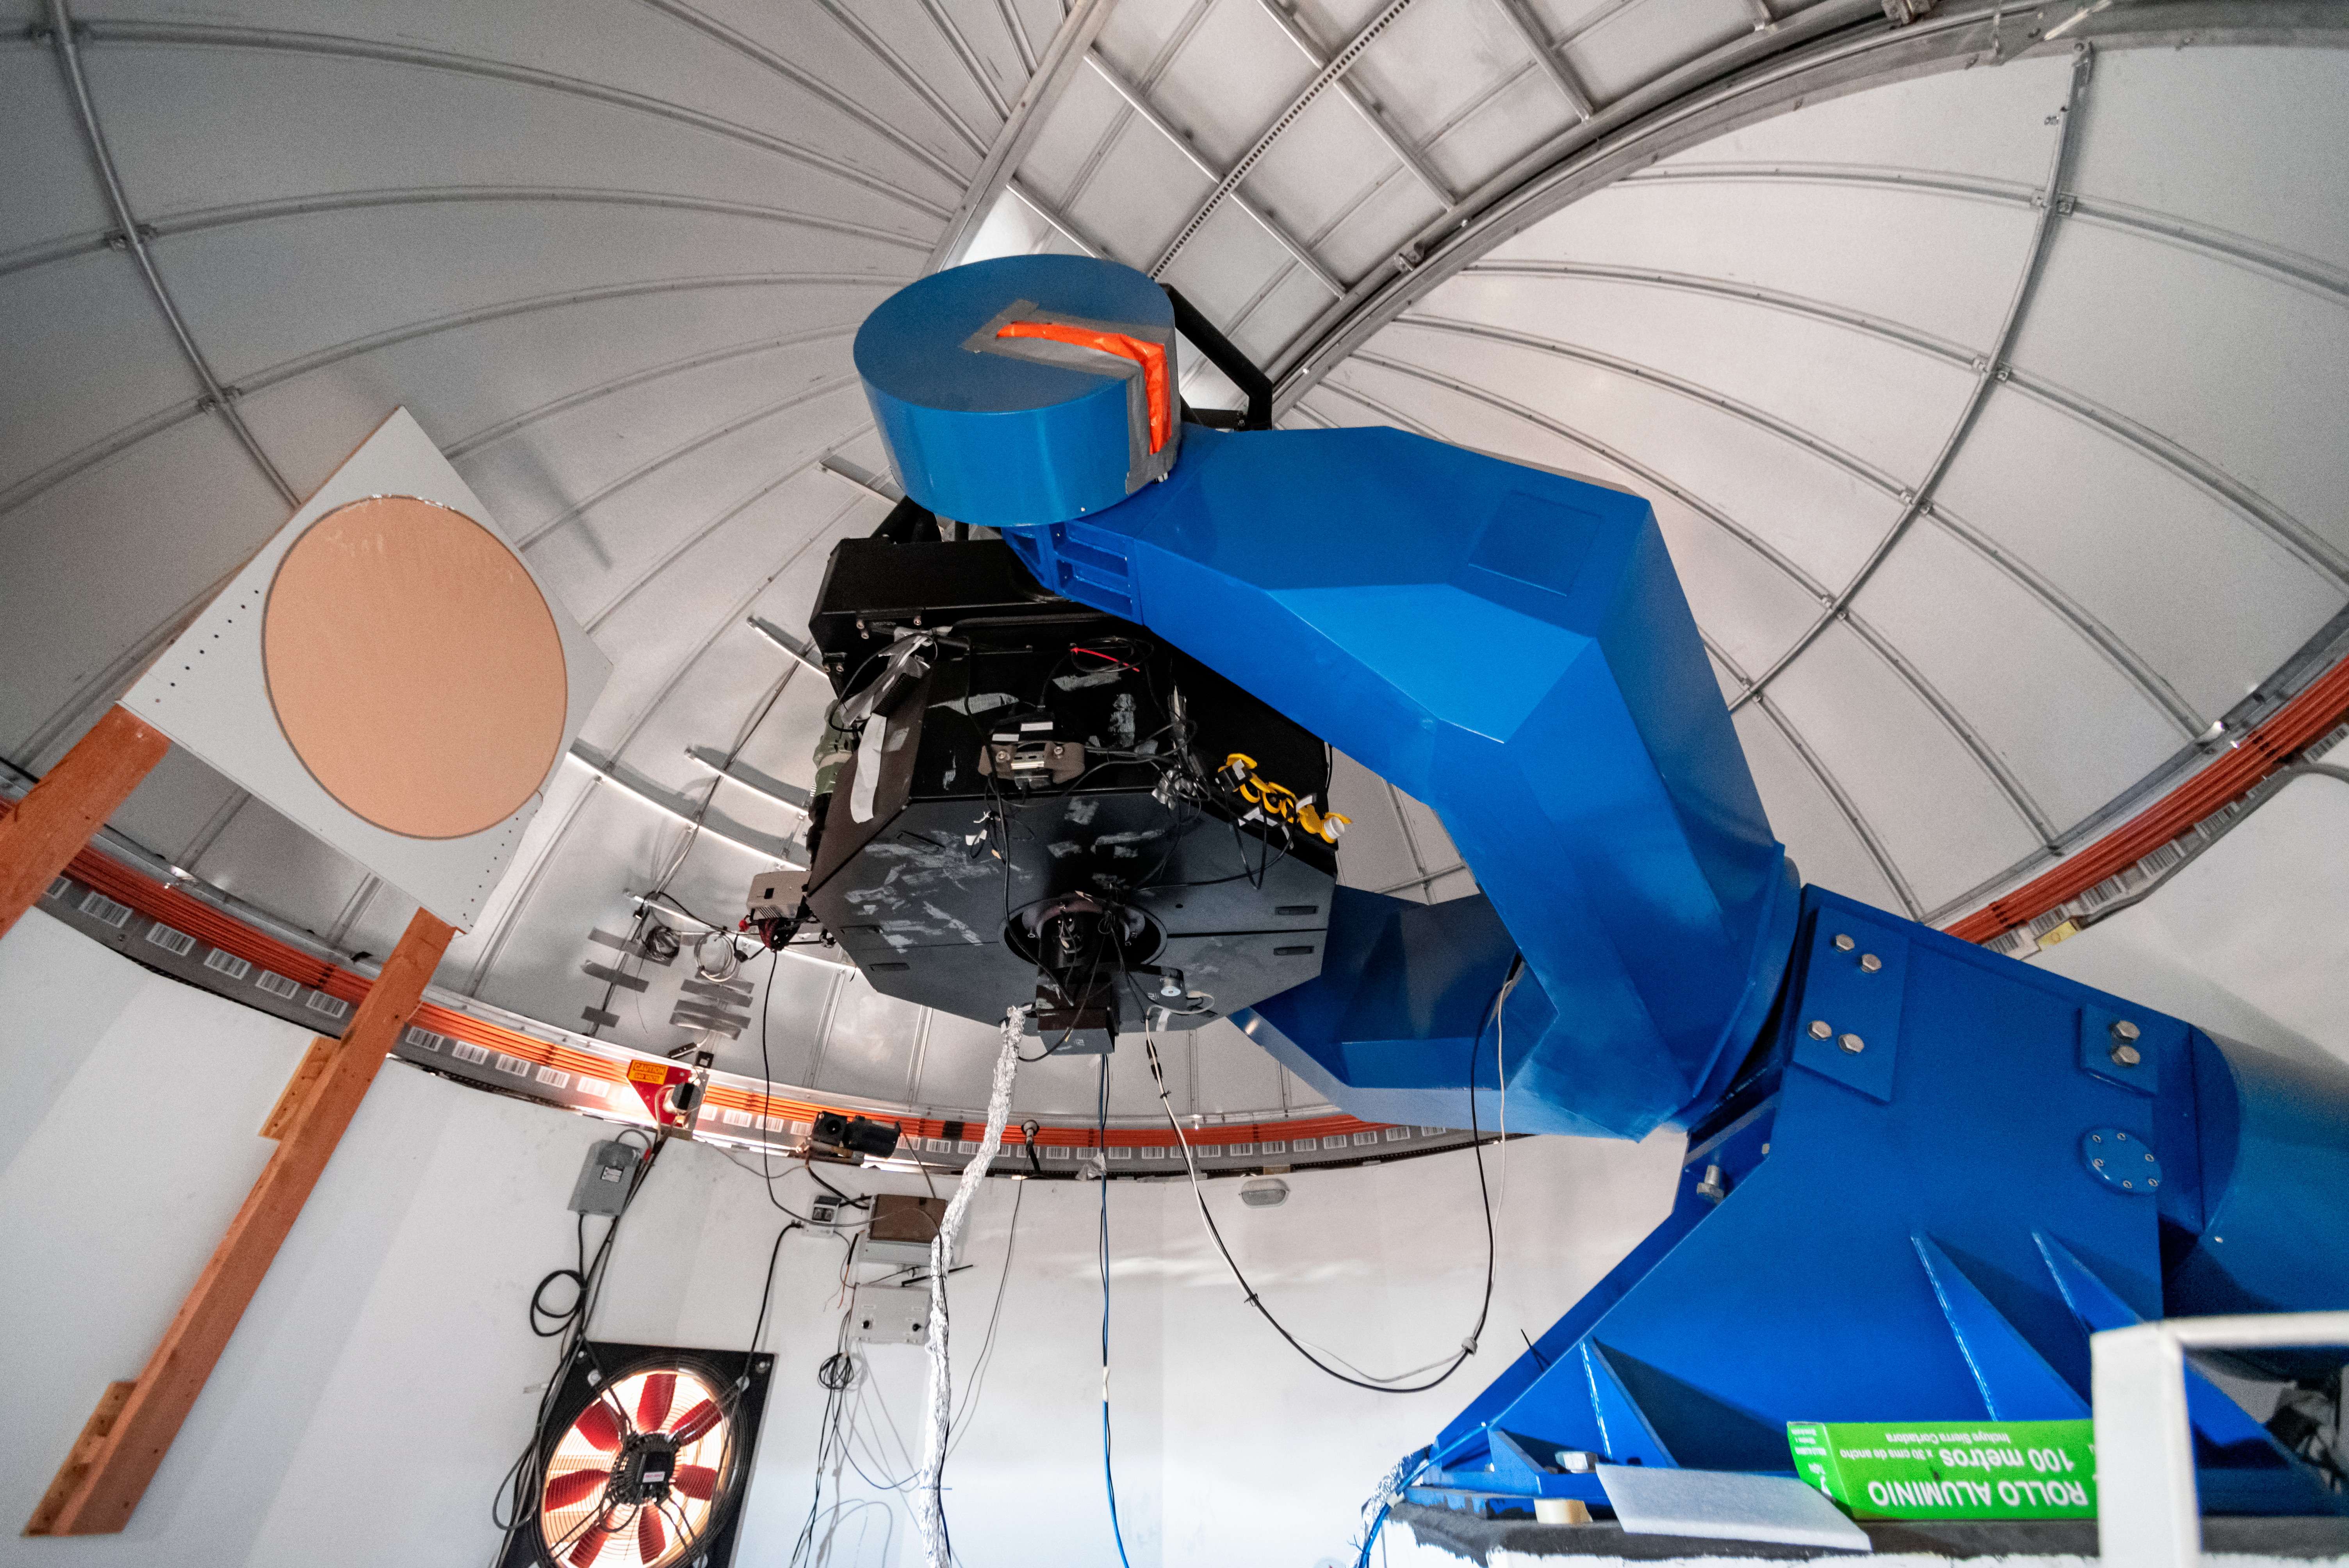

PROMPT-7 0.8-meter Telescope

PROMPT-7 0.8-meter Telescope at Cerro Tololo Inter-American Observatory in Chile.

Credit: CTIO/NOIRLab/NSF/AURA